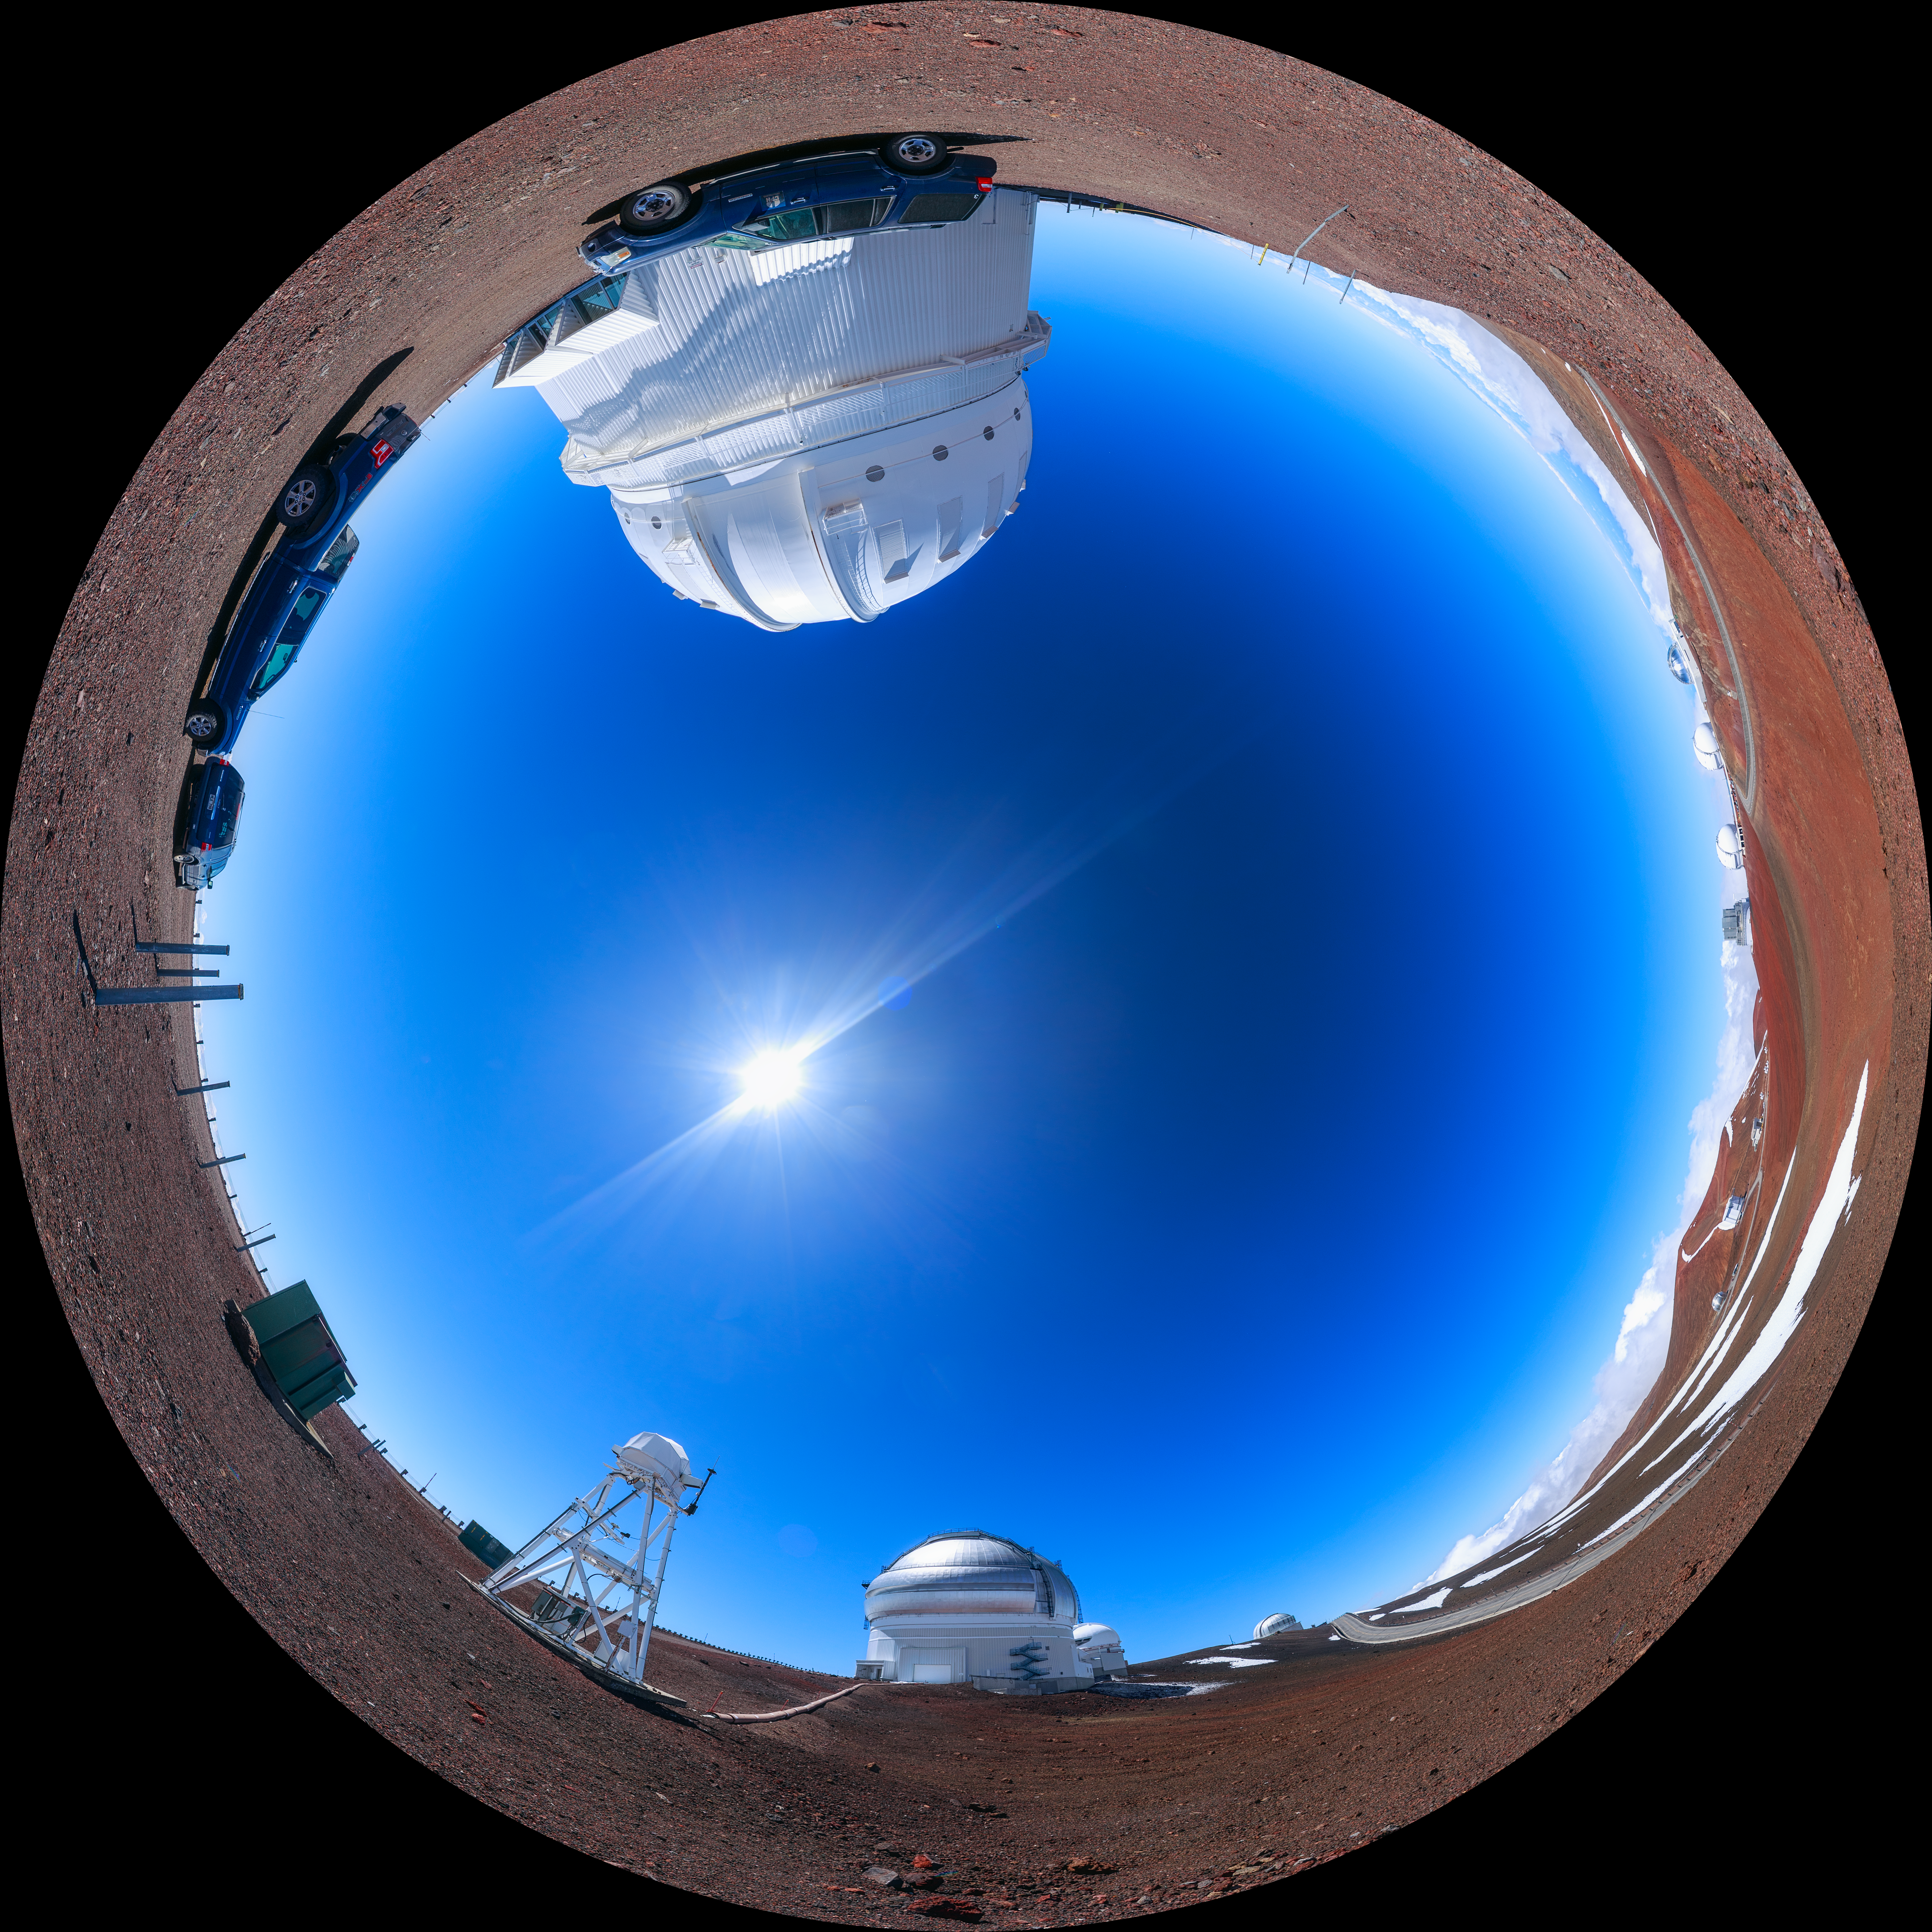

Gemini North Maunakea Fulldome

A fisheye view of the Gemini North telescope, part of the International Gemini Observatory, a program of NSF NOIRLab.

Credit: NOIRLab/AURA/NSF/P. Horálek